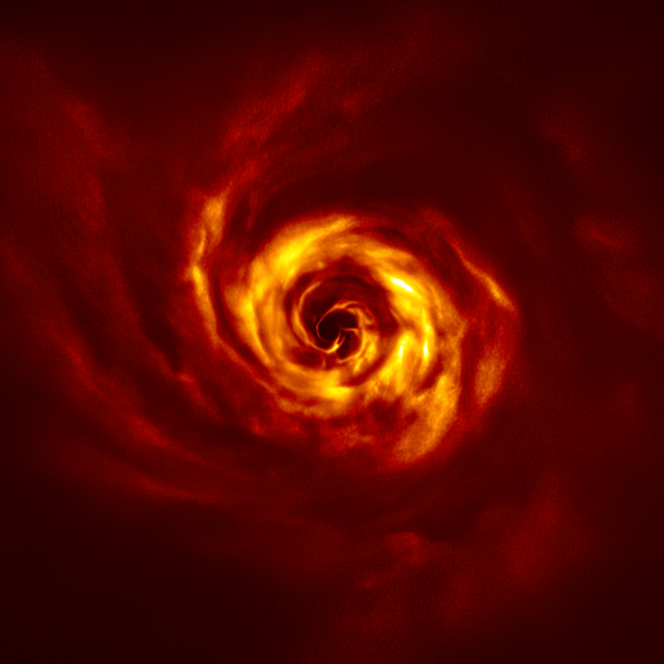

SPHERE image of the disc around AB Aurigae

This image shows the disc around the young AB Aurigae star, where ESO’s Very Large Telescope (VLT) has spotted signs of planet birth. Close to the centre of the image, in the inner region of the disc, we see the ‘twist’ (in very bright yellow) that scientists believe marks the spot where a planet is forming. This twist lies at about the same distance from the AB Aurigae star as Neptune from the Sun.

The image was obtained with the VLT’s SPHERE instrument in polarised light.

Credit: ESO/Boccaletti et al.